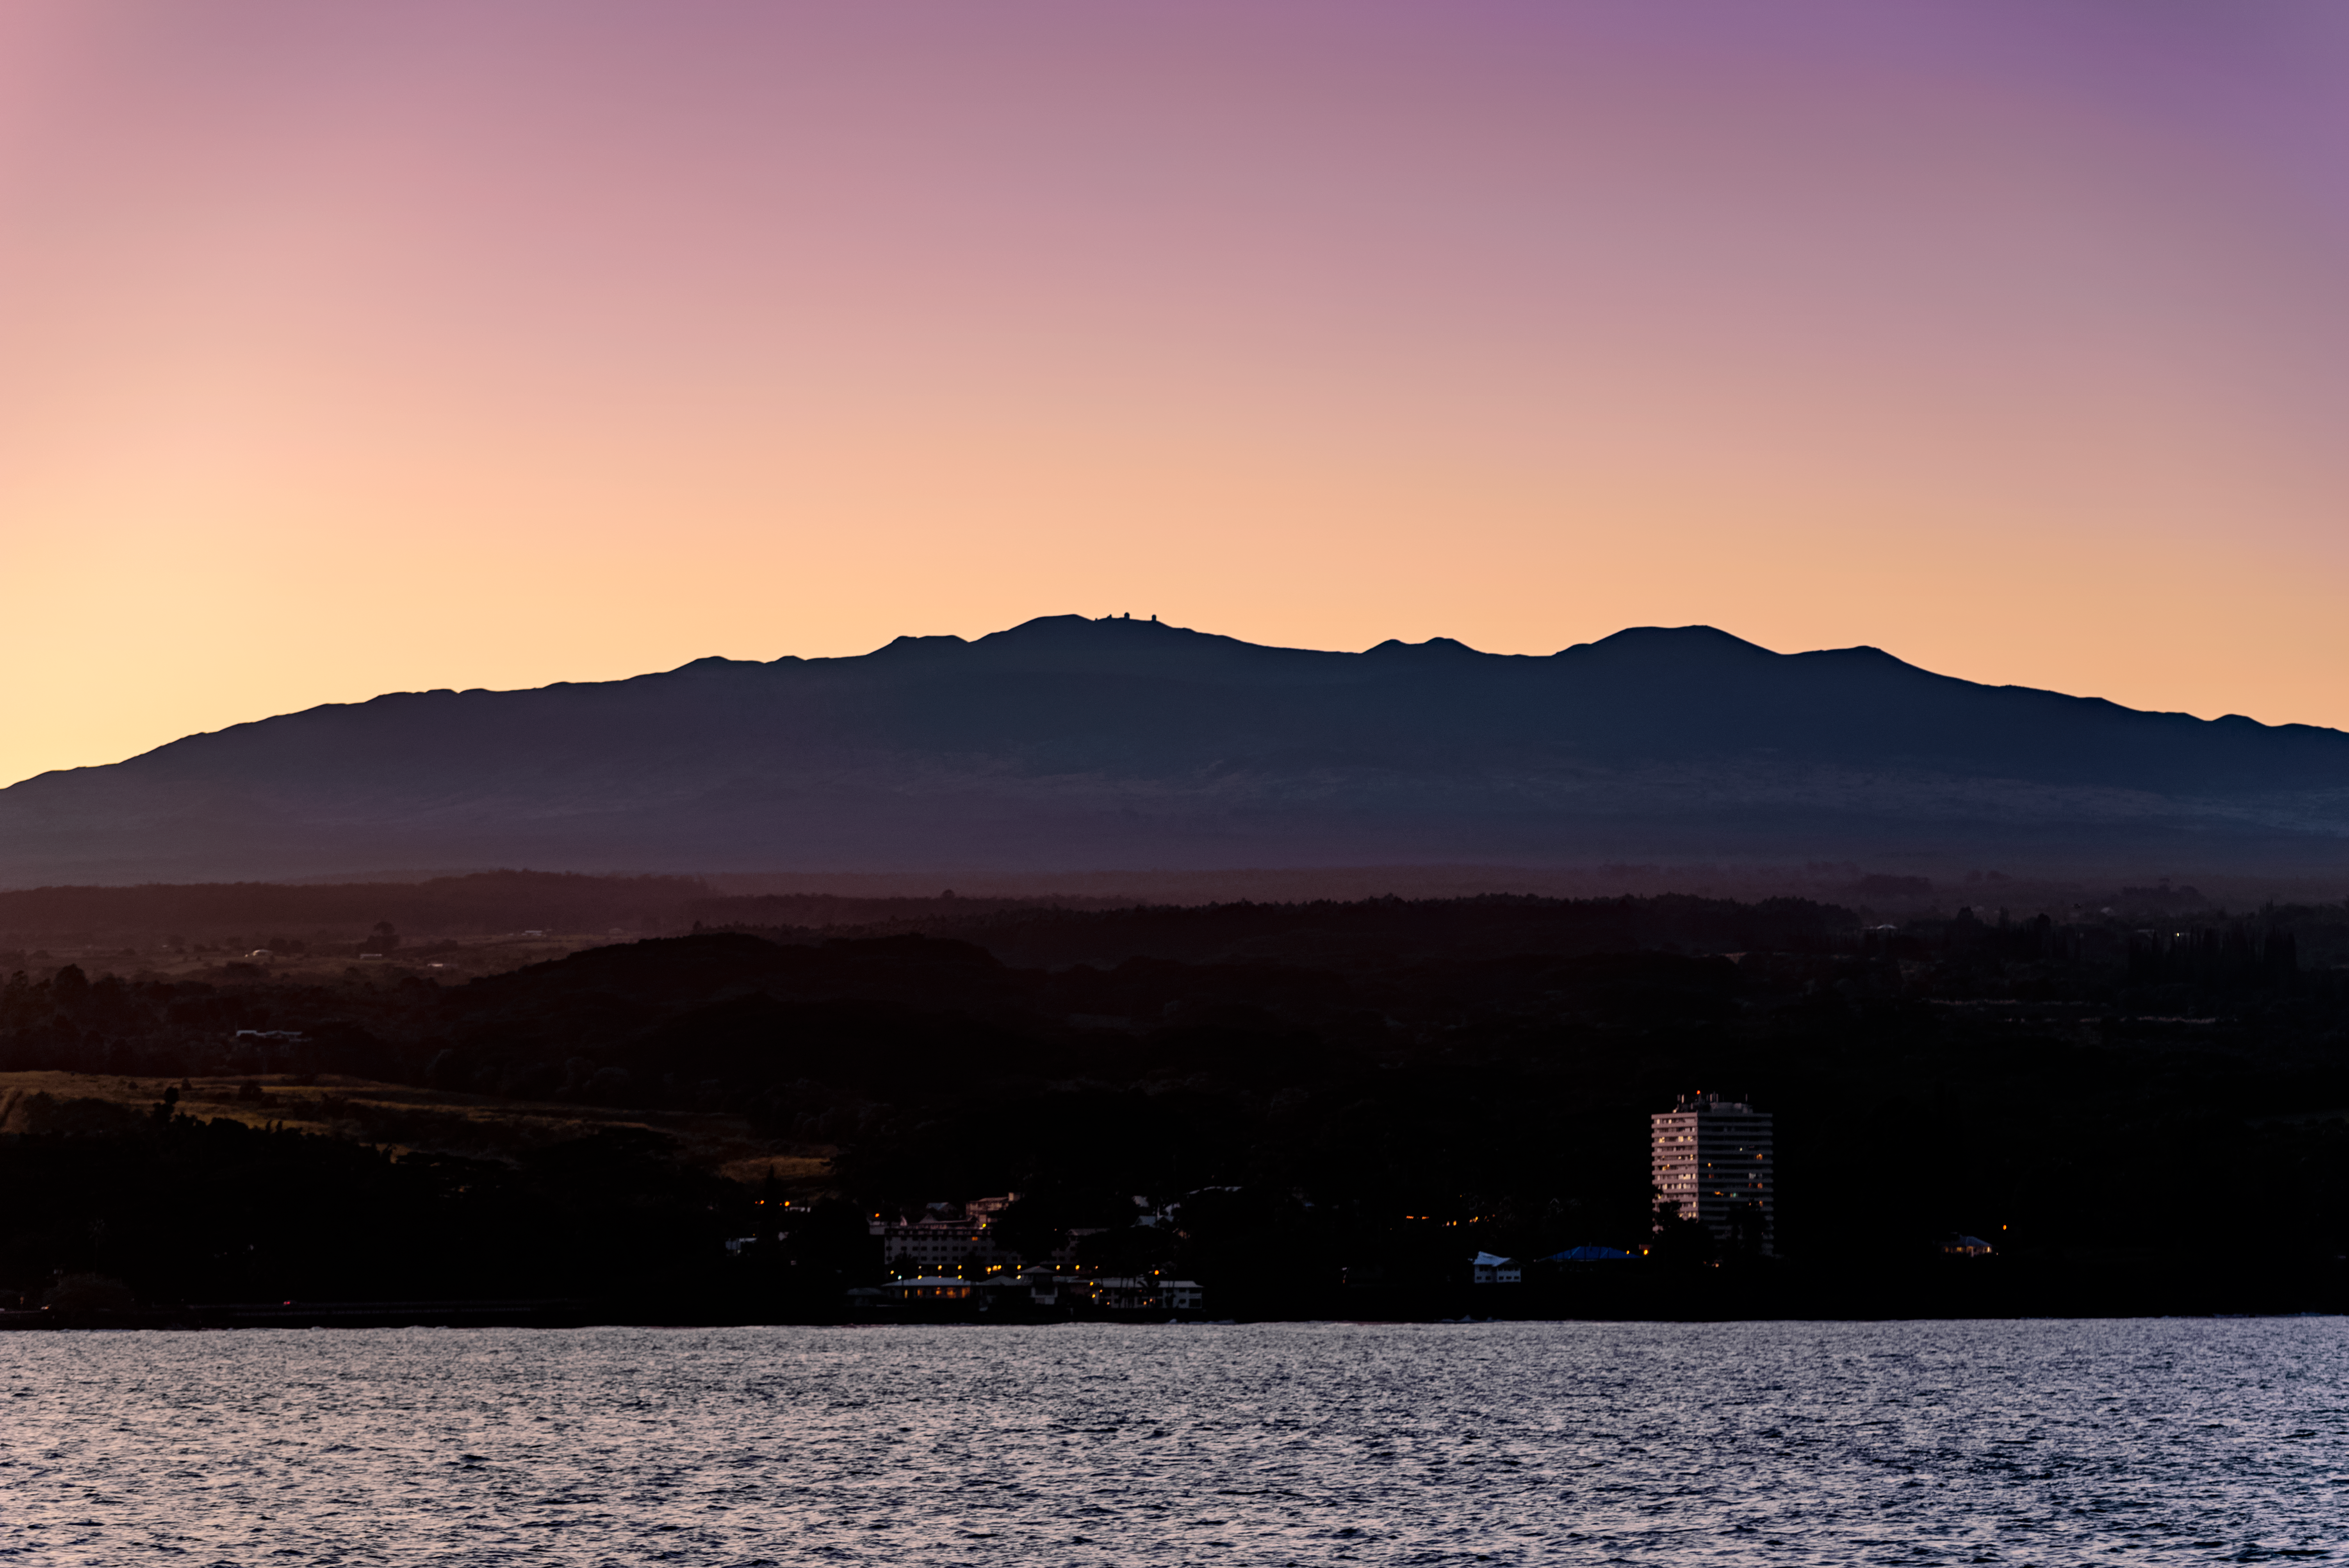

At the Foot of Maunakea

The peak of the dormant volcano Maunakea, Hawai‘i, hosts some of the most advanced telescopes in the world, including Gemini North, which is the Northern half of the international Gemini Observatory, a Program of NSF NOIRLab. The thin atmosphere surrounding the telescopes is dry and cold, which is ideal for astronomical observations — and very unsuitable for people. It is remarkable to think that a mere 65 kilometers (40 miles) away, the beautiful town of Hilo nestles at Maunakea’s foot.

Hilo is a little tricky to spot in this image, as it hides in the shade cast by the volcanoes surrounding it. If you look carefully, you can see the lights of the town next to the water. Hilo enjoys a tropical rainforest climate, with warm weather and heavy rain all year round. It could not be a more different environment from the one at the top of Maunakea, which is ideal for the telescopes.

Credit: International Gemini Observatory/NOIRLab/NSF/AURA/J. Chu